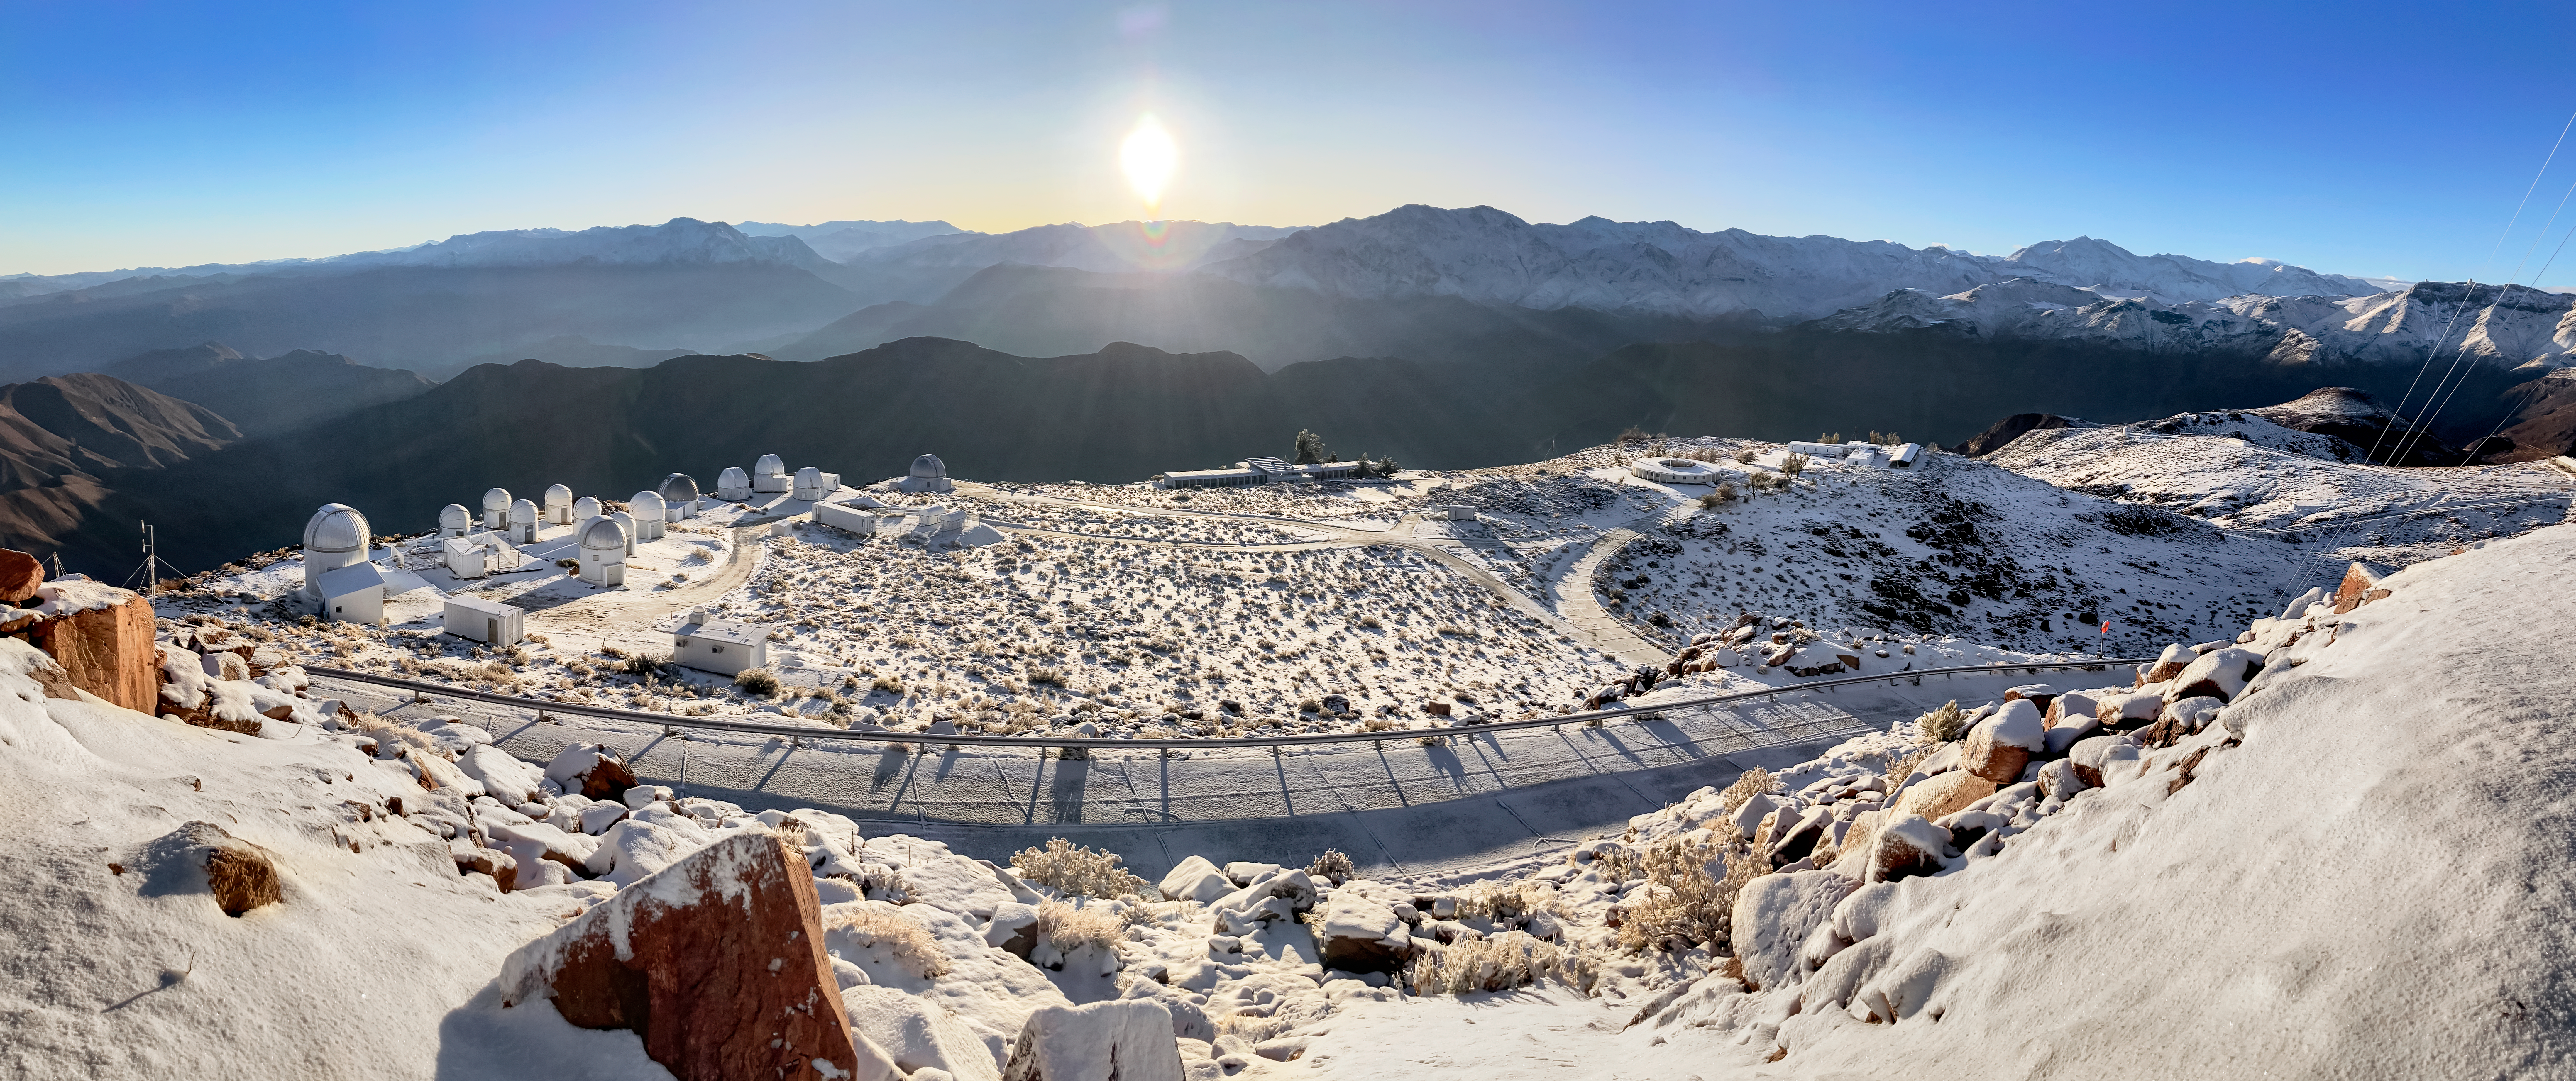

Sunrise and Snow at Cerro Tololo Inter-American Observatory

A snow-covered Cerro Tololo Inter-American Observatory (CTIO) and some of its tenant telescopes basking in the morning sun.

Credit: CTIO/NOIRLab/NSF/AURA/F.Bruno